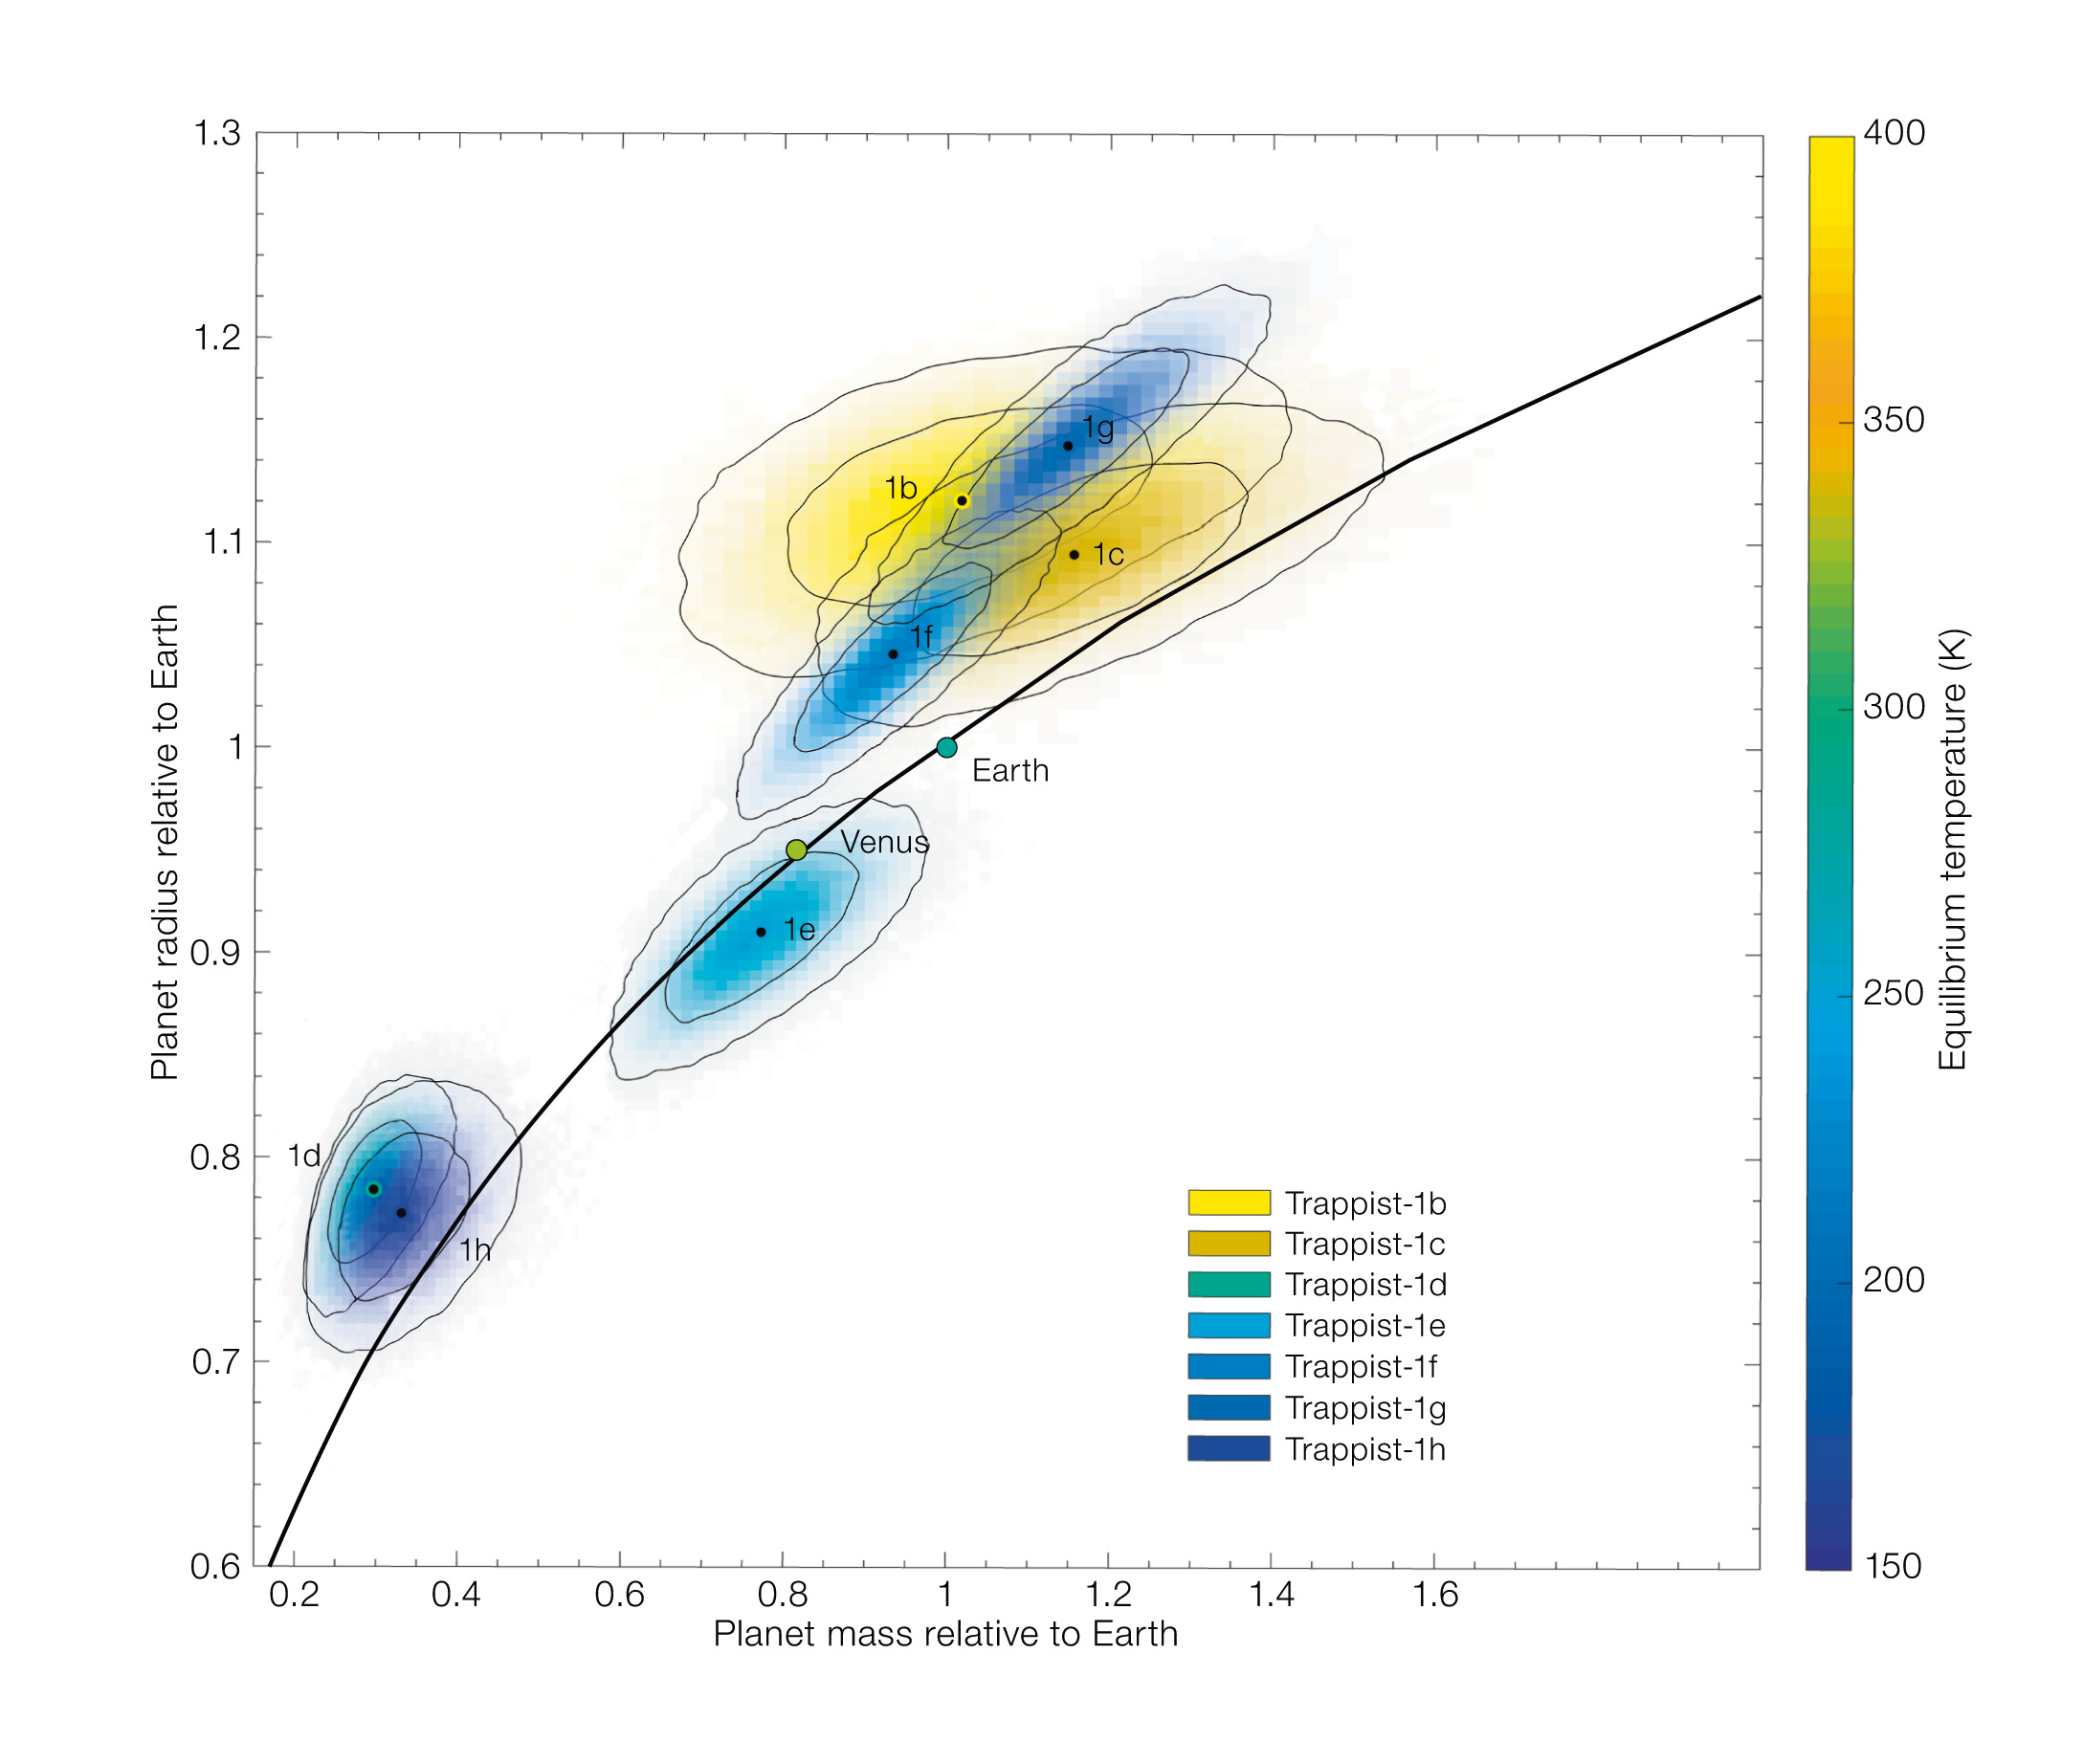

The sizes, masses and temperatures of the seven TRAPPIST-1 planets and others

This diagram compares the sizes, masses and estimated temperatures of the TRAPPIST-1 planets with Solar System planets. The colours indicate temperatures and the black line matches the densities and composition of the terrestrial planets in the Solar System. Planets above the line are less dense and planets below are more dense.

Credit: ESO/S. Grimm et al.